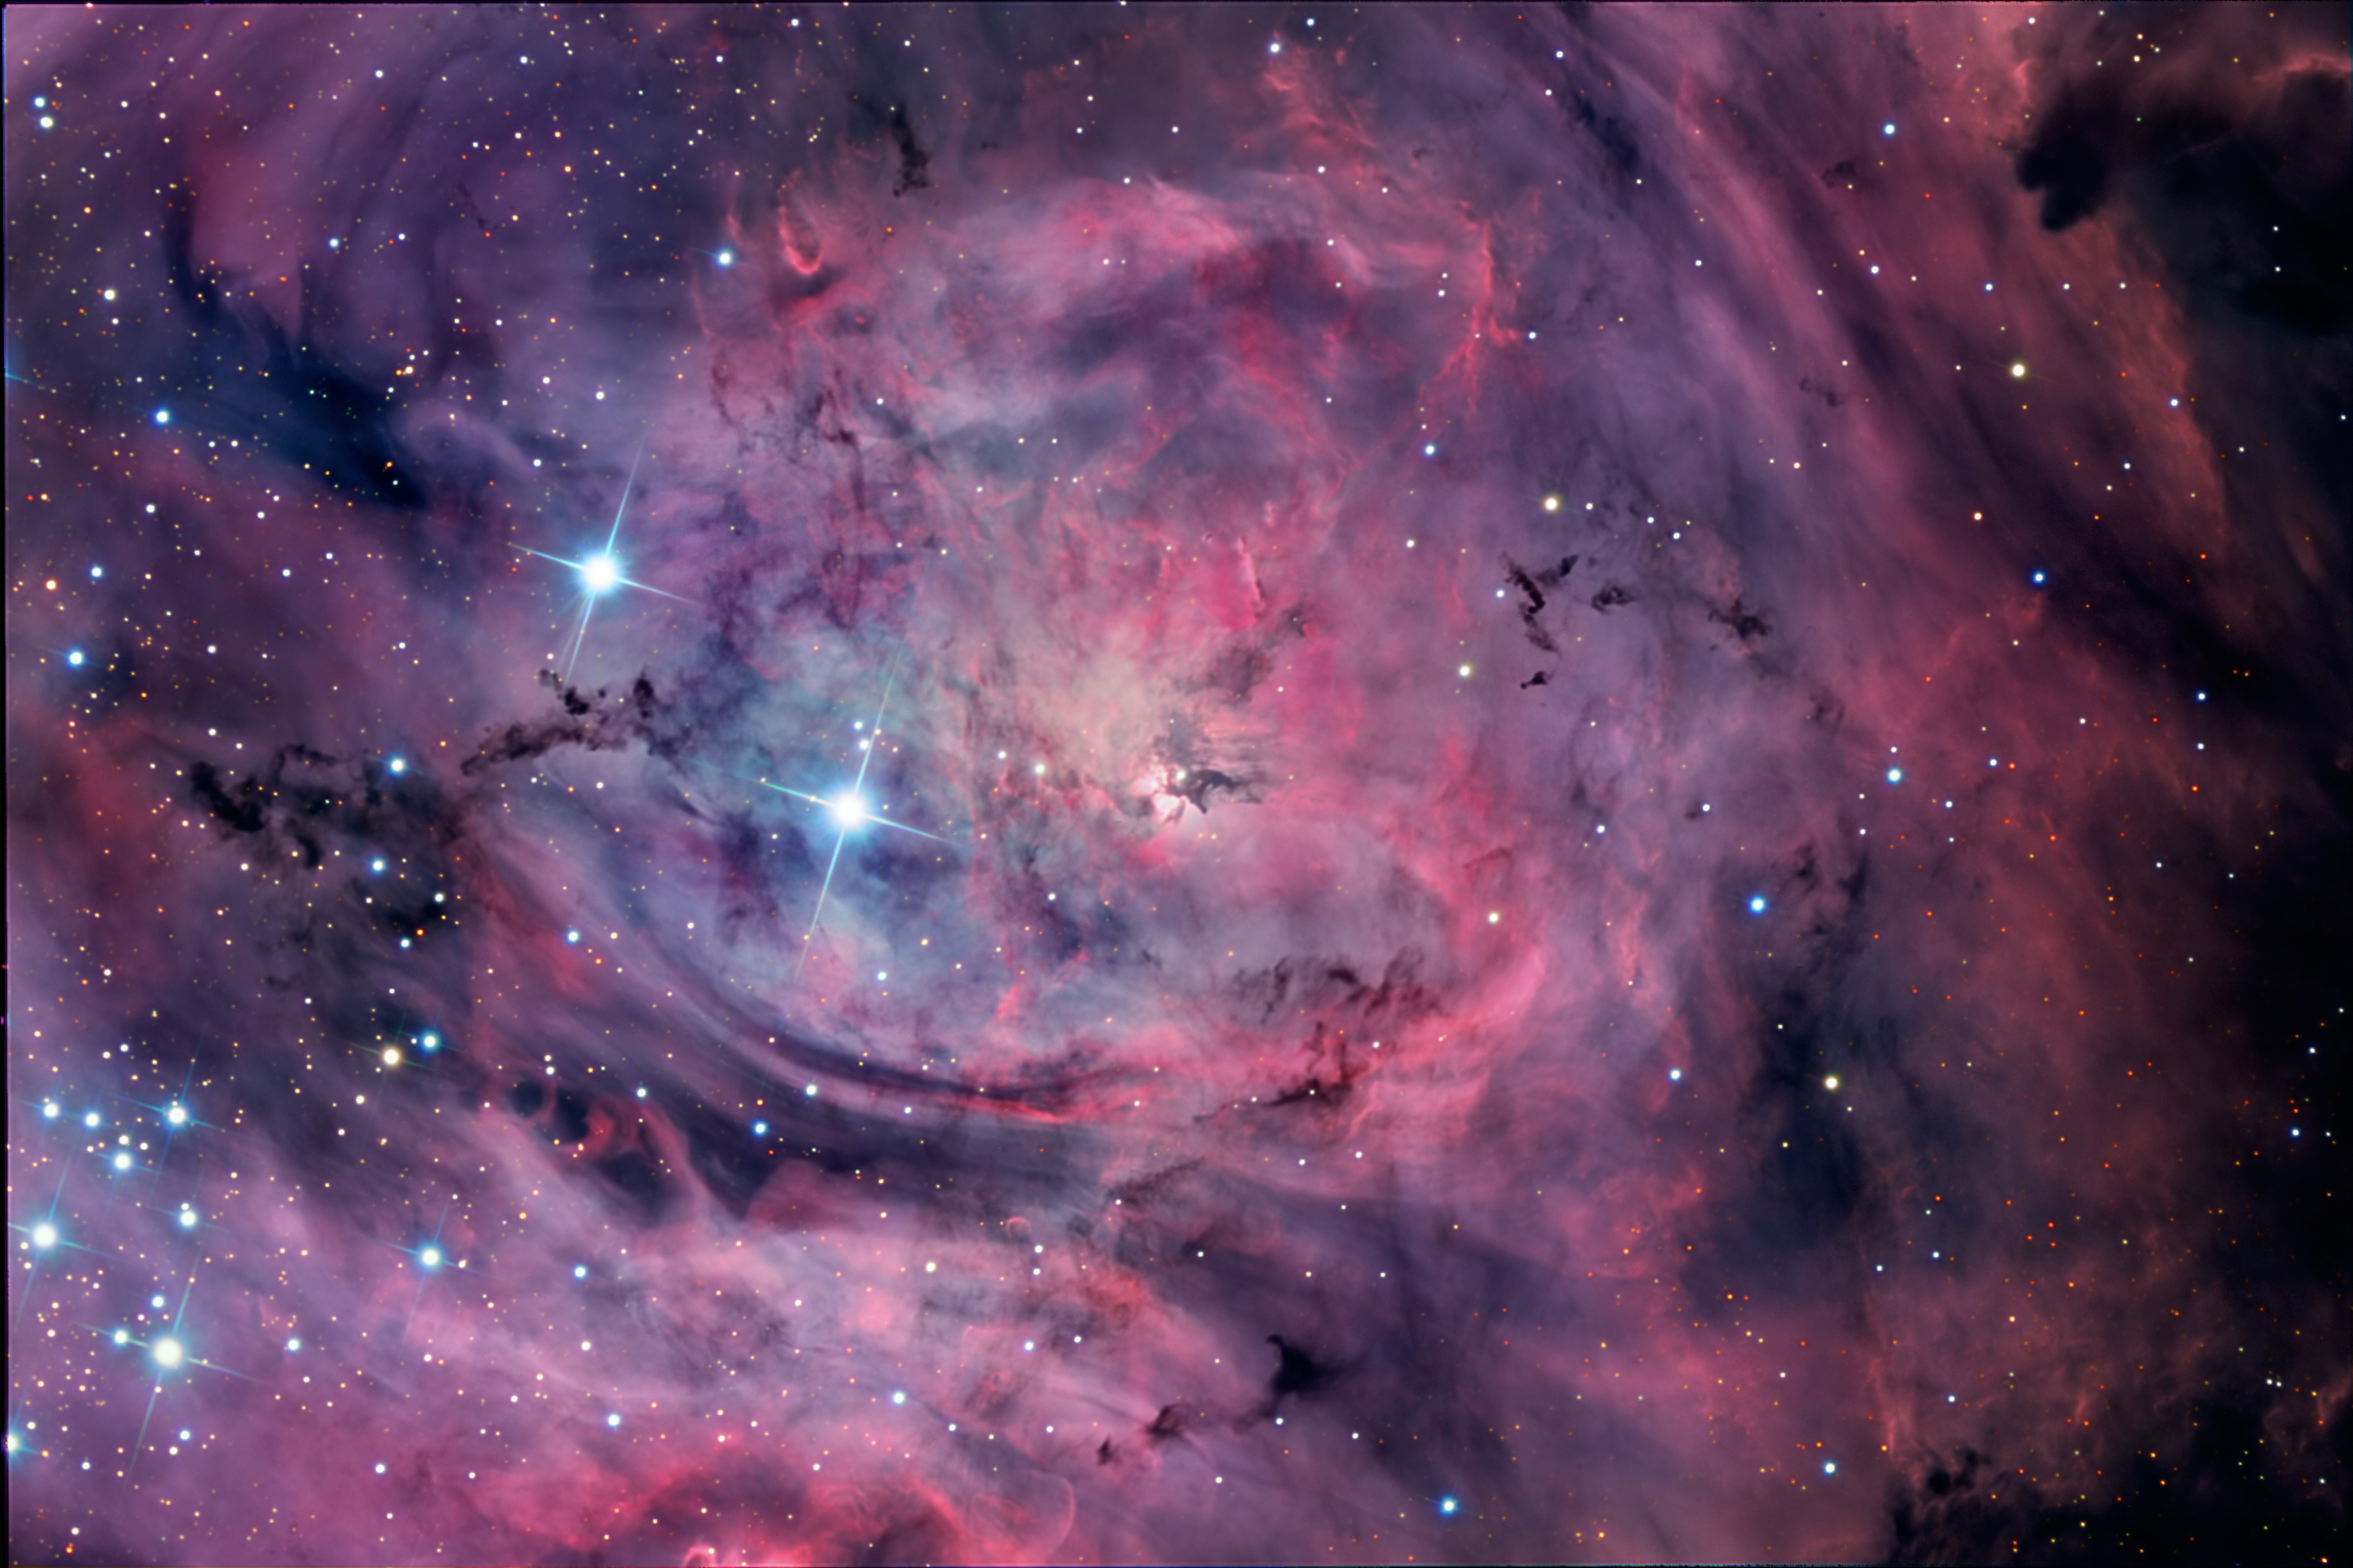

Lagoon Nebula, M8, NGC 6523

The Lagoon Nebula, M8 or NGC 6523. As one of the showpiece objects of the summer sky in the northern hemisphere, the Lagoon never rises very high from most locations north of the equator. This image of the Lagoon was imaged from Cerro Tololo Inter-American Observatory in Chile. Twenty hours of data were collected over several nights with seeing usually around 0.5” and occasionally as low as the mid 0.30”. Those who are familiar with other images of the Lagoon nebula may note that this version shows more blue: most renditions of this nebula are decidedly reddish in character. However, the object’s altitude during much of the imaging – as high as 80 degrees – minimized the normal tendency for blue extinction that is commonly experienced when imaging objects closer to the horizon. The numerous dark Bok Globules associated with M8 are also readily apparent.

Credit: SSRO/PROMPT/CTIO/NOIRLab/NSF/AURA